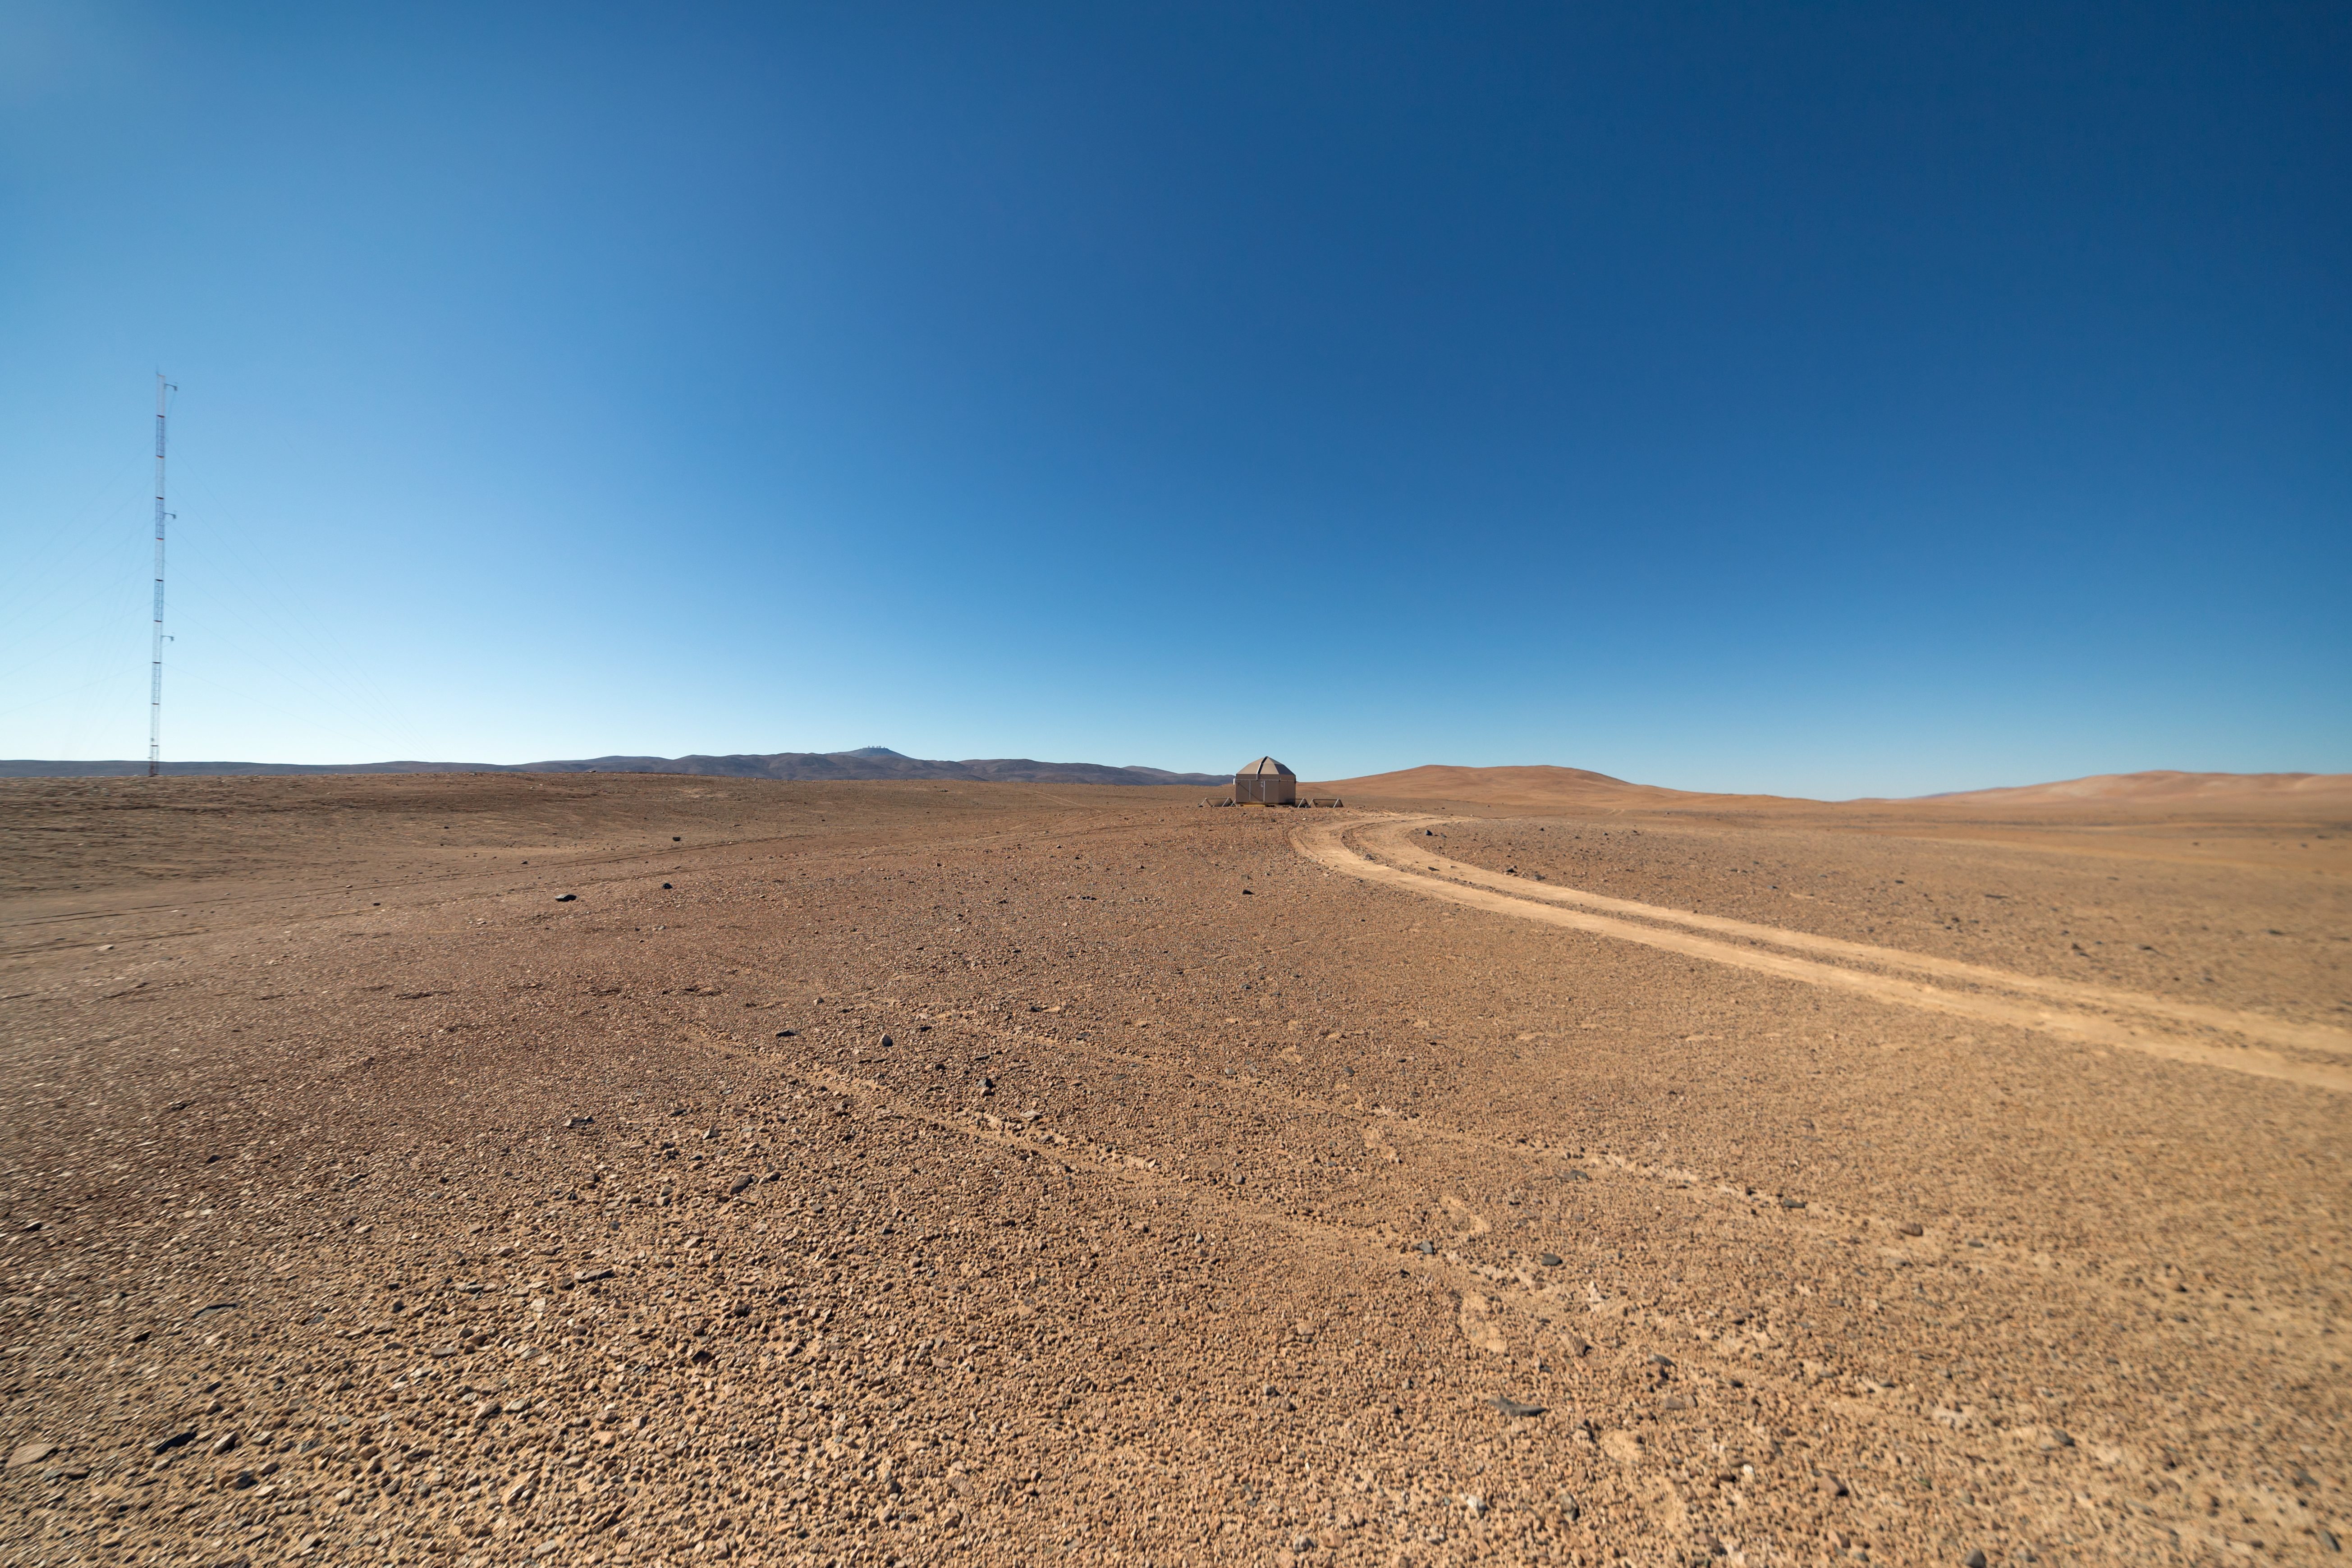

Desert but not deserted

The Cherenkov Telescope Array will have its southern hemisphere site at ESO's Paranal Observatory in the Atamaca Desert. On the left of this image, a 30-metre weather tower marks the beginning of CTA's presence.

Credit: ESO/P. Horálek